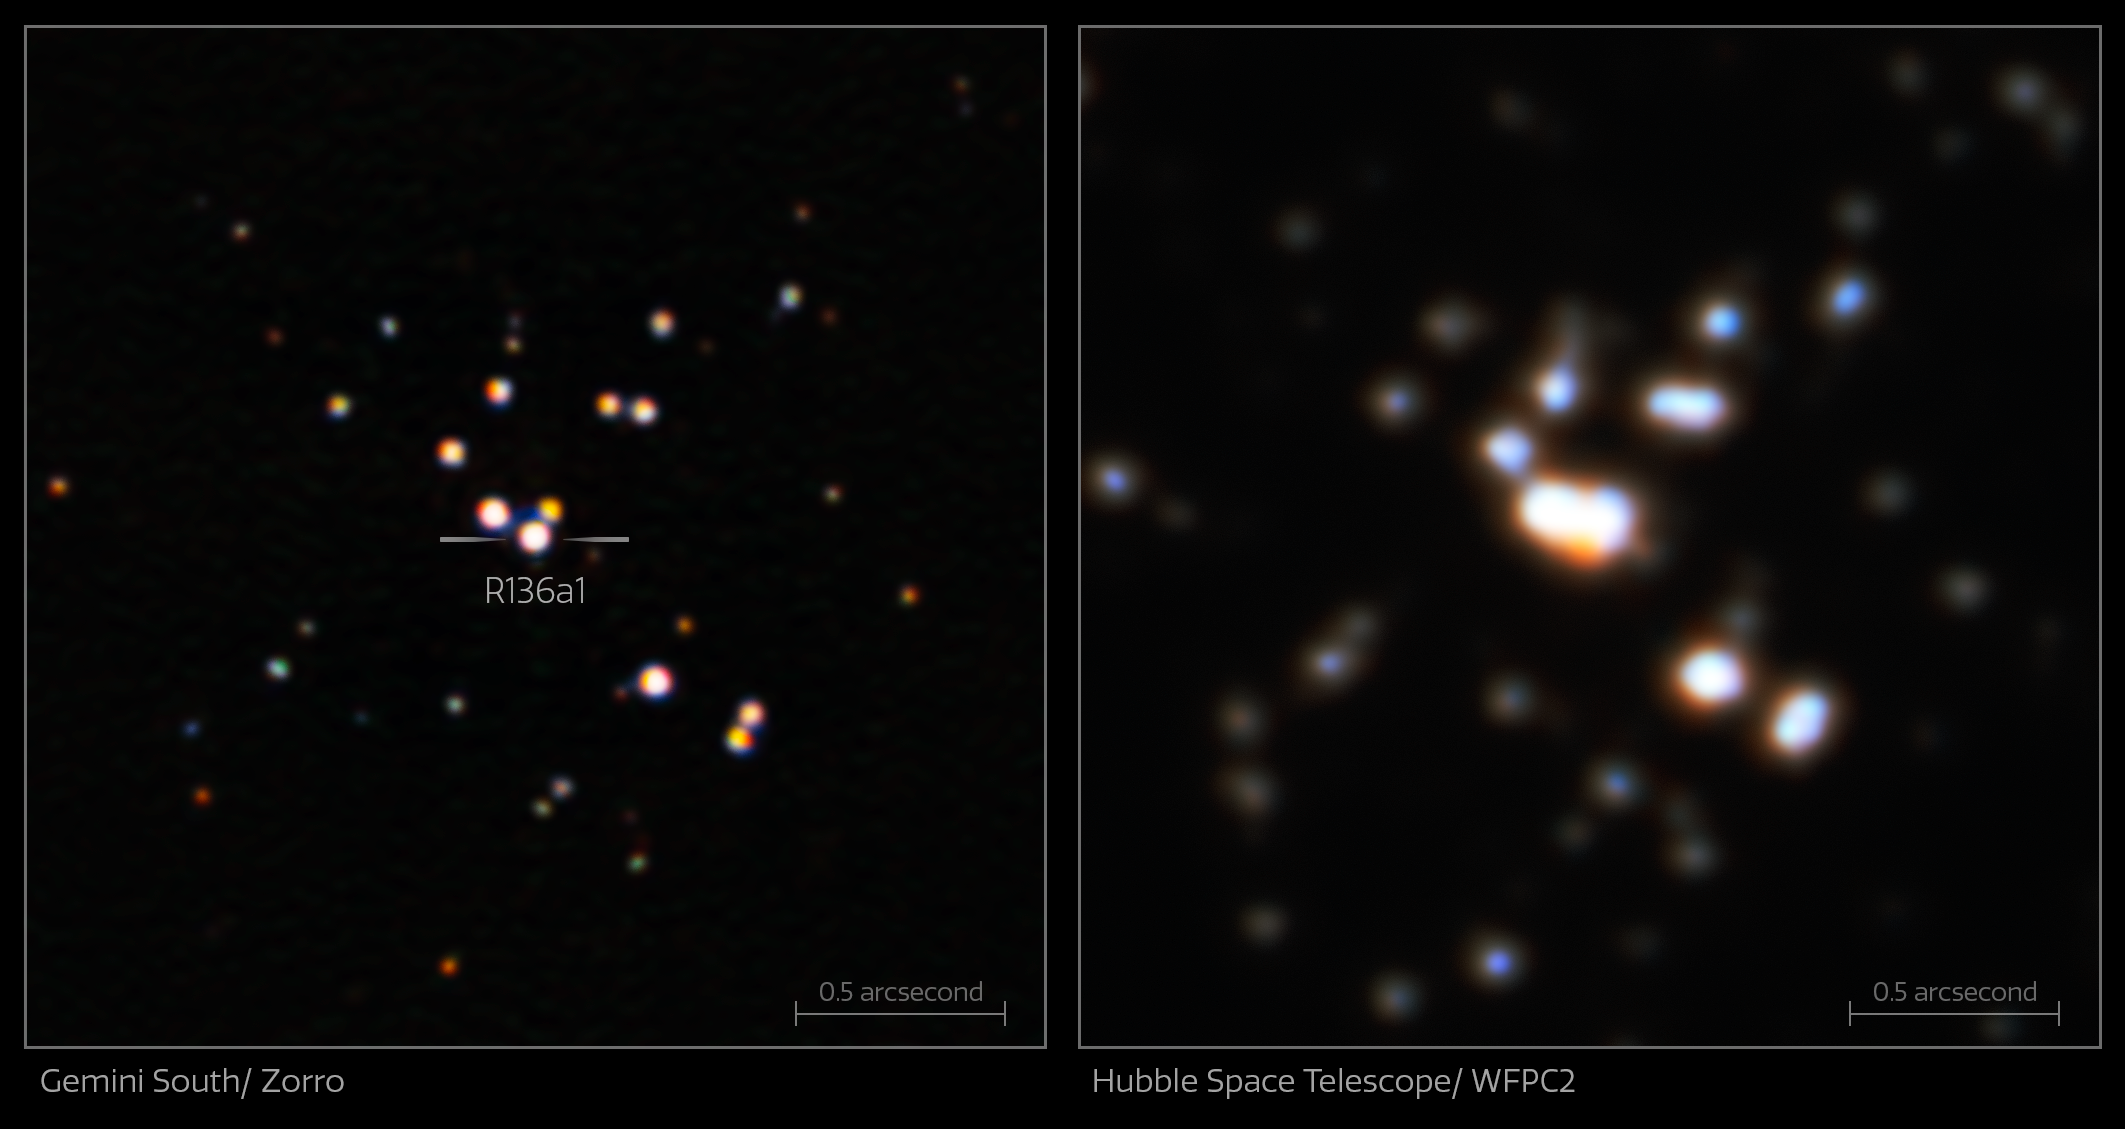

Comparison Observation of R136a1, Zorro and Hubble (Annotated)

This comparison image shows the exceptional sharpness and clarity of the Zorro imager on the 8.1-meter Gemini South telescope in Chile (left) when compared to an earlier image taken with the NASA/ESA Hubble Space Telescope (right). The new Gemini South image allowed astronomers to clearly distinguish the star R136a1 from its nearby stellar companions, providing the data needed to reveal that – while still the most massive star known in the Universe – it is less massive than previously thought.

Credit: International Gemini Observatory/NOIRLab/NSF/AURA Acknowledgment: Image processing: T.A. Rector (University of Alaska Anchorage/NSF NOIRLab), M. Zamani (NSF NOIRLab) & D. de Martin (NSF NOIRLab); NASA/ESA Hubble Space Telescope